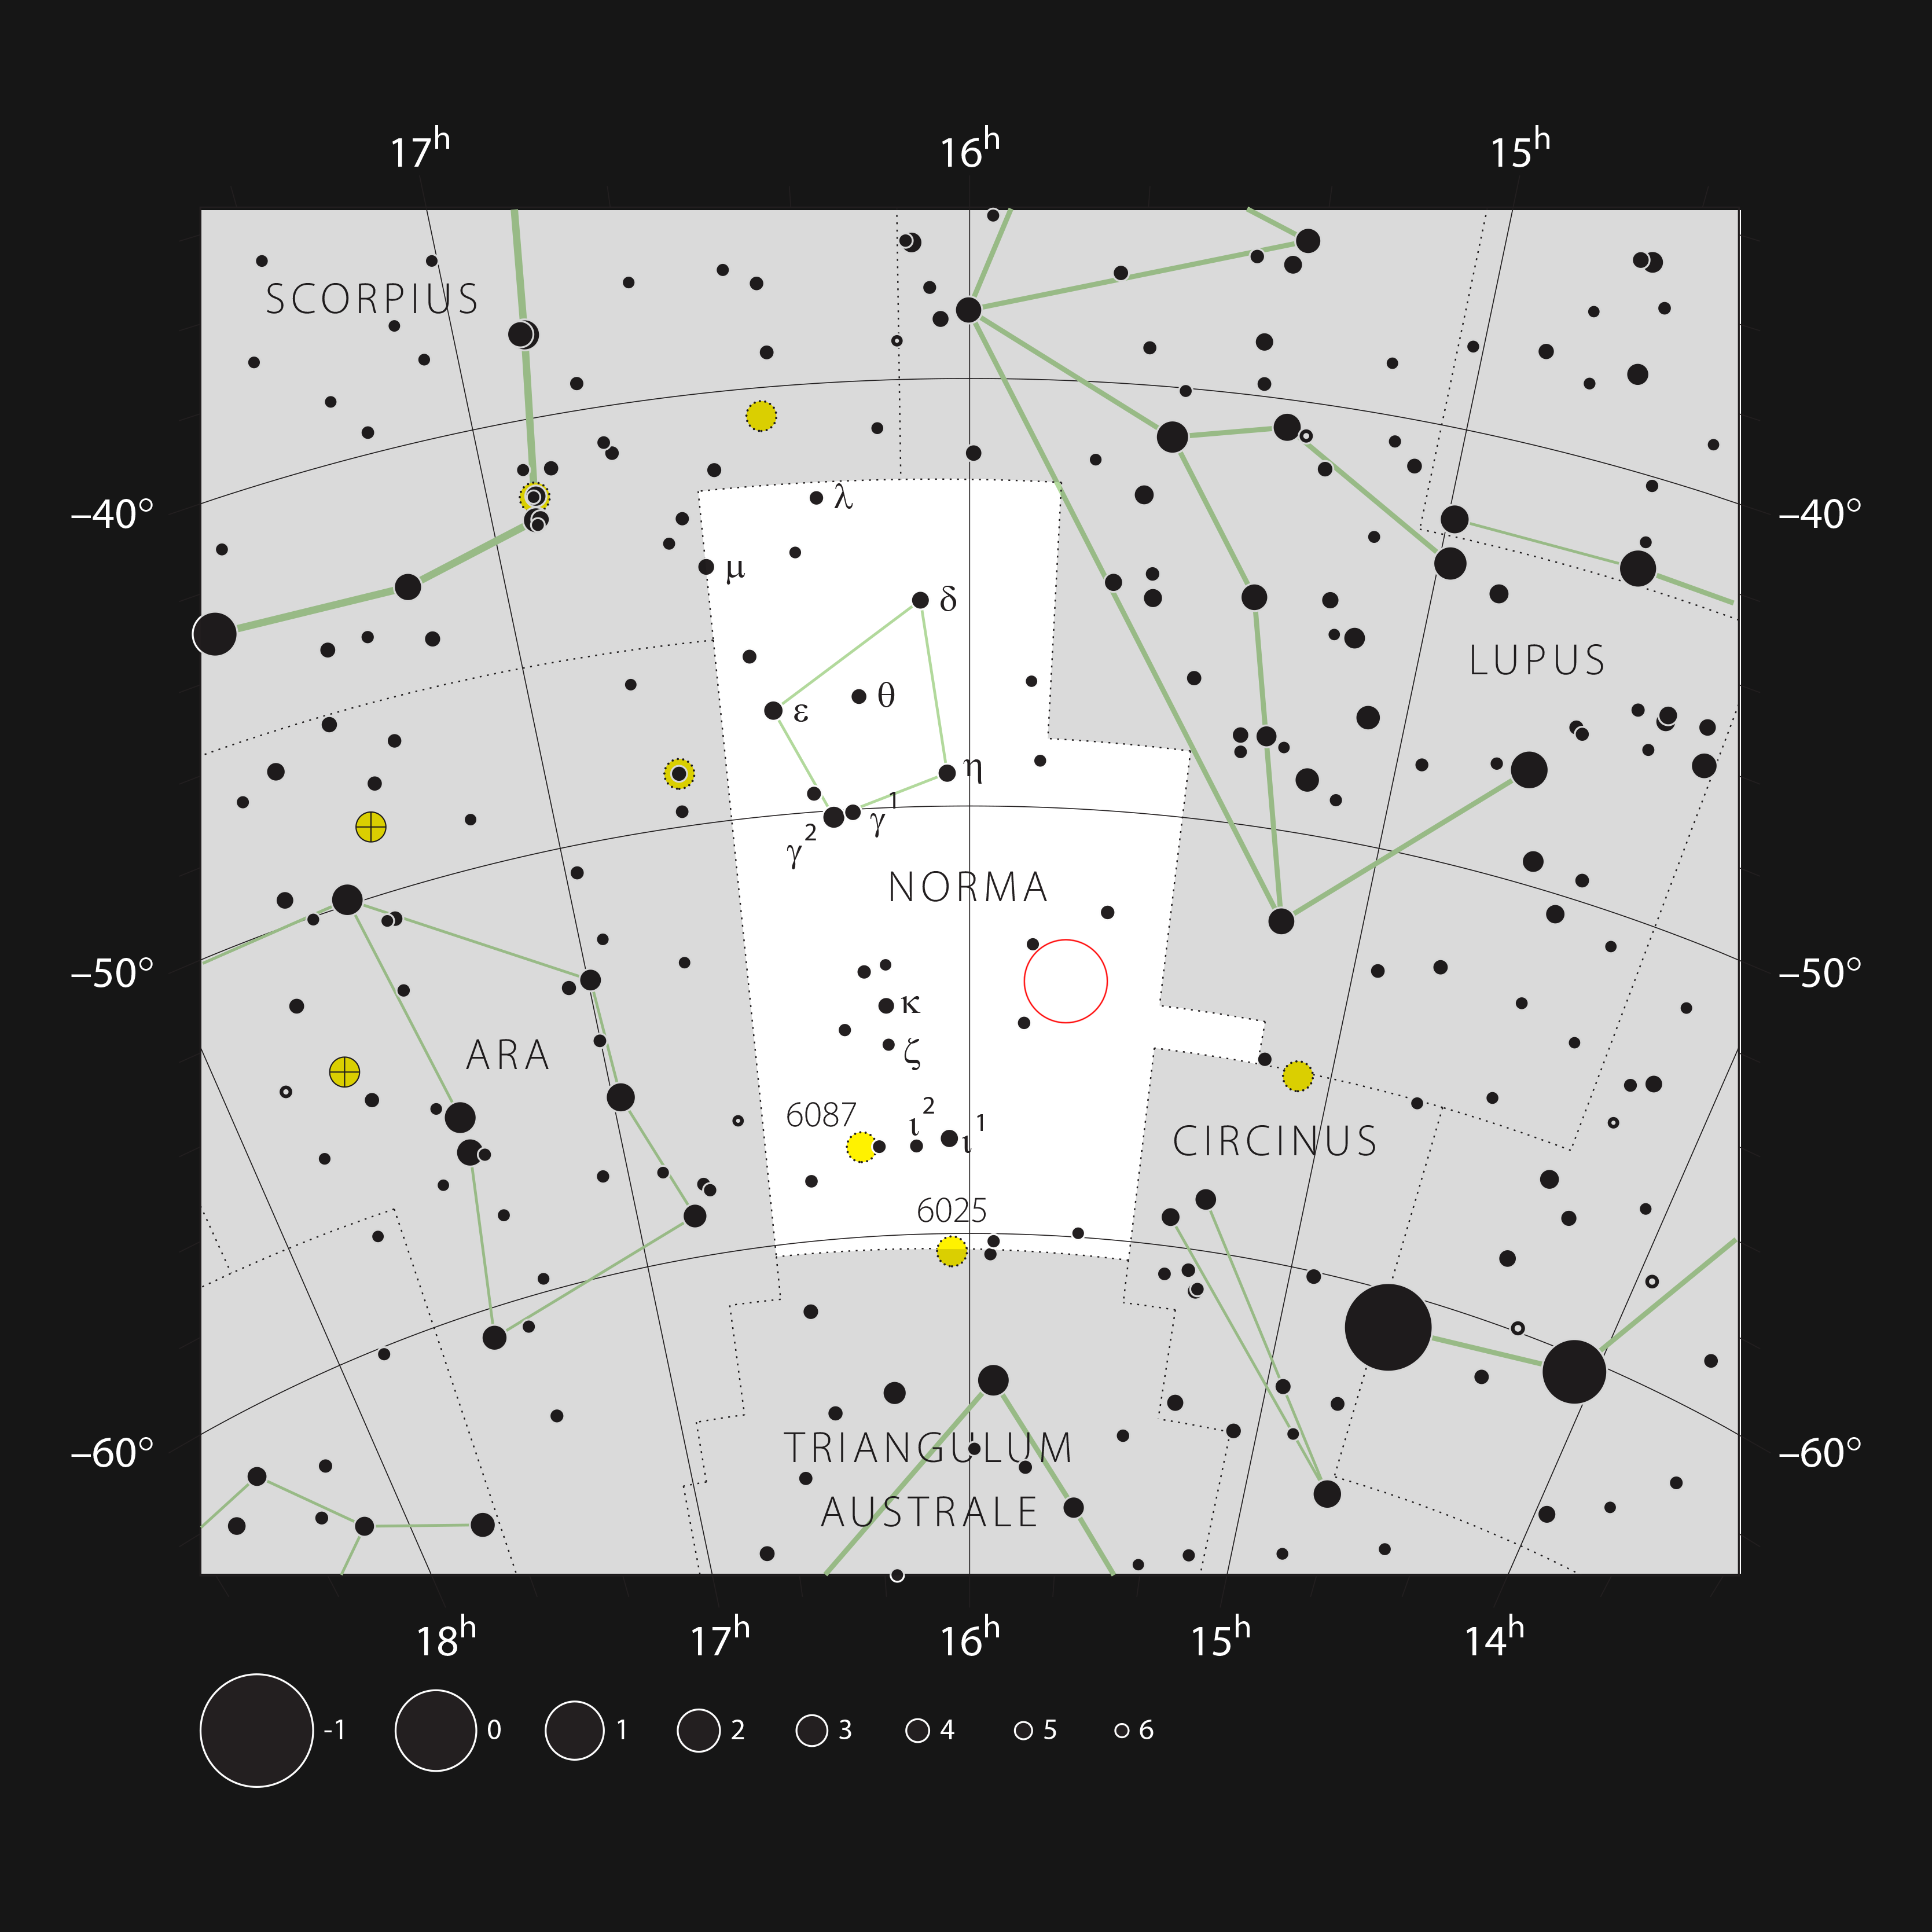

The RCW 94/95 nebulae in the Circinus and Norma constellations

This chart shows the location of the RCW 94 and RCW 95 nebulae between the Circinus and Norma constellations. This map shows most of the stars visible to the unaided eye under good conditions. The location of the nebulae is marked with a red circle.

Credit: ESO, IAU and Sky & Telescope